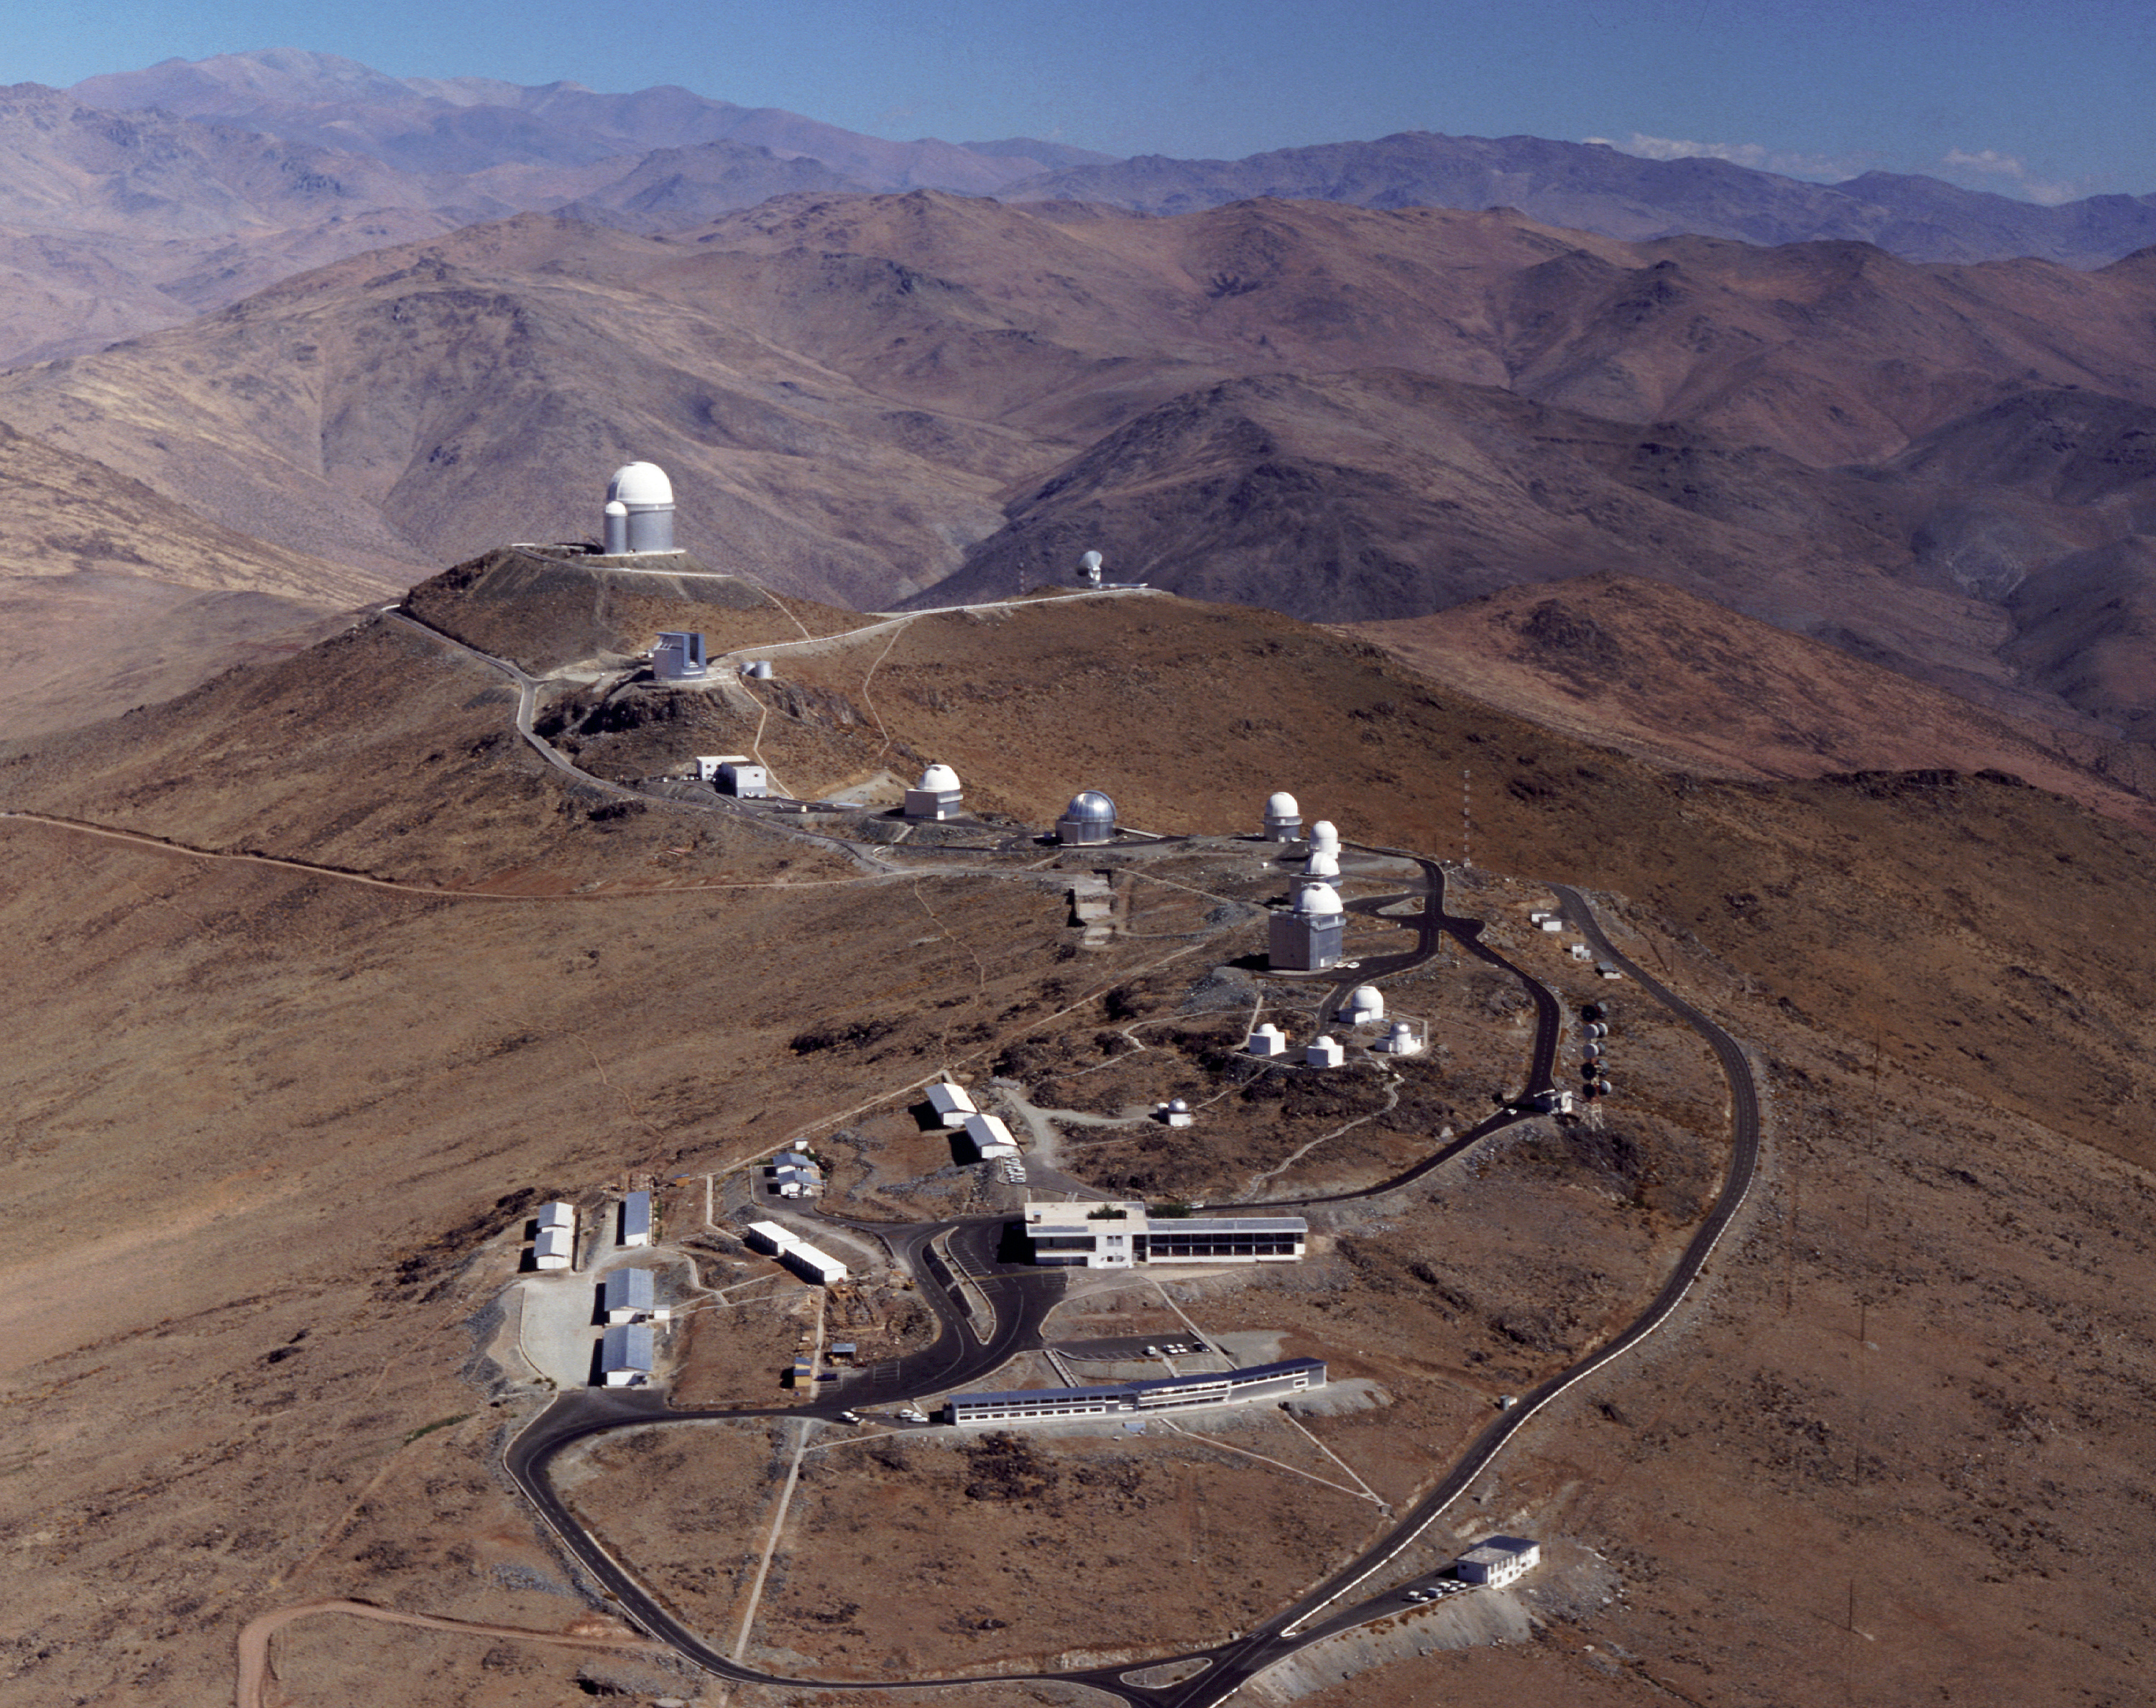

La Silla aerial view

This aerial view shows ESO's La Silla observation site. La Silla, in the southern part of the Atacama desert, 600 km north of Santiago de Chile, was ESO's first observation site. The telescopes are 2400 metres above sea level, providing excellent observing conditions. ESO operates the ESO 3.6-metre telescope and the 3.58-metre New Technology Telescope (NTT) at La Silla. This site also hosts many national telescopes, including the Swiss 1.2-metre Leonhard Euler Telescope and the Danish 1.54-metre telescope.

Credit: ESO